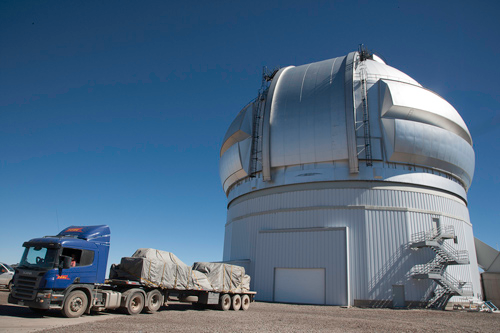

GPI arriving at Gemini South

Eighteen hours after leaving the Santiago Chile airport, the Gemini Planet Imager arrives atop Cerro Pachón where Gemini South staff welcome this next-generation instrument. September 2013.

Credit: International Gemini Observatory/NOIRLab/NSF/AURA